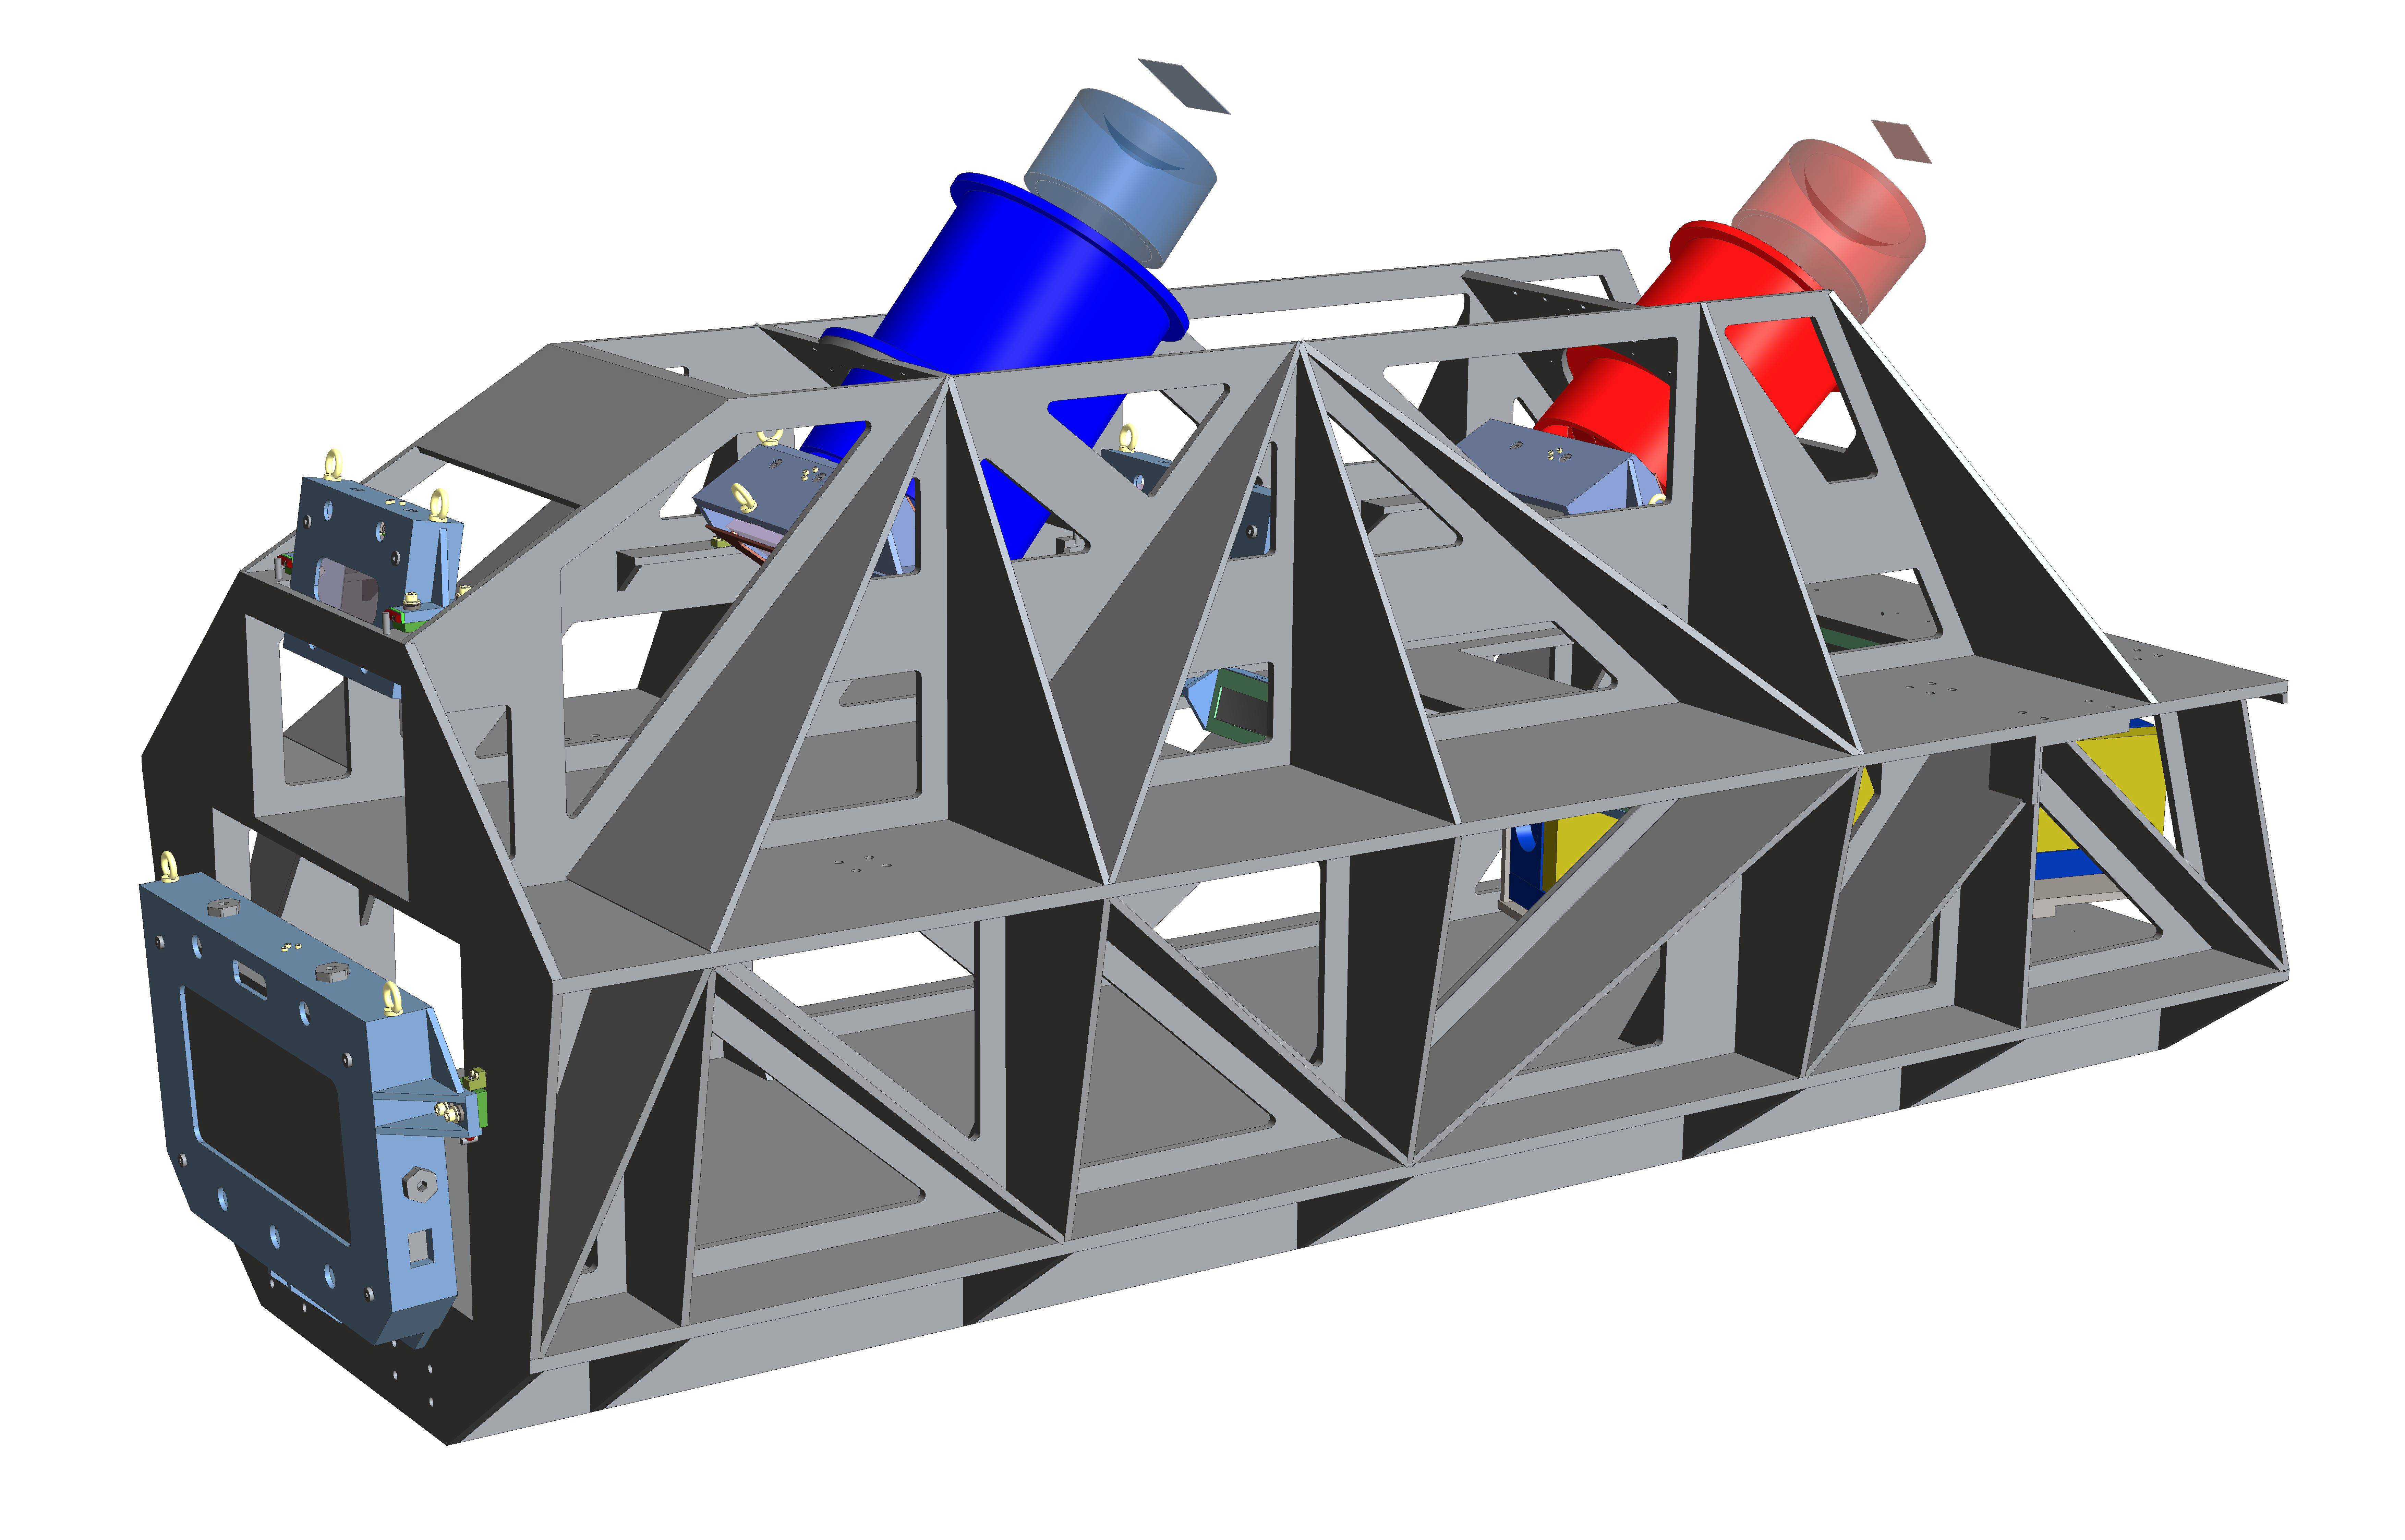

Engineering rendering of the ESPRESSO instrument

This picture shows an engineering rendering of the main mechanical and optical components of the ESPRESSO instrument on ESO’s Very Large Telescope at the Paranal Observatory in northern Chile. ESPRESSO will be an ultra-precise spectrograph that is capable of combining light from all four VLT Unit Telescopes to create a virtual 16-metre aperture telescope. The instrument is mounted inside a vacuum vessel that is in turn inside two thermal isolation enclosures to shield it from external disturbances. The extensions from the top of the instrument are parts of the instrument’s two cameras, one each for the red and blue parts of the spectrum.

Credit: ESO/ESPRESSO Consortium Acknowledgement: Samuel Santana Tschudi